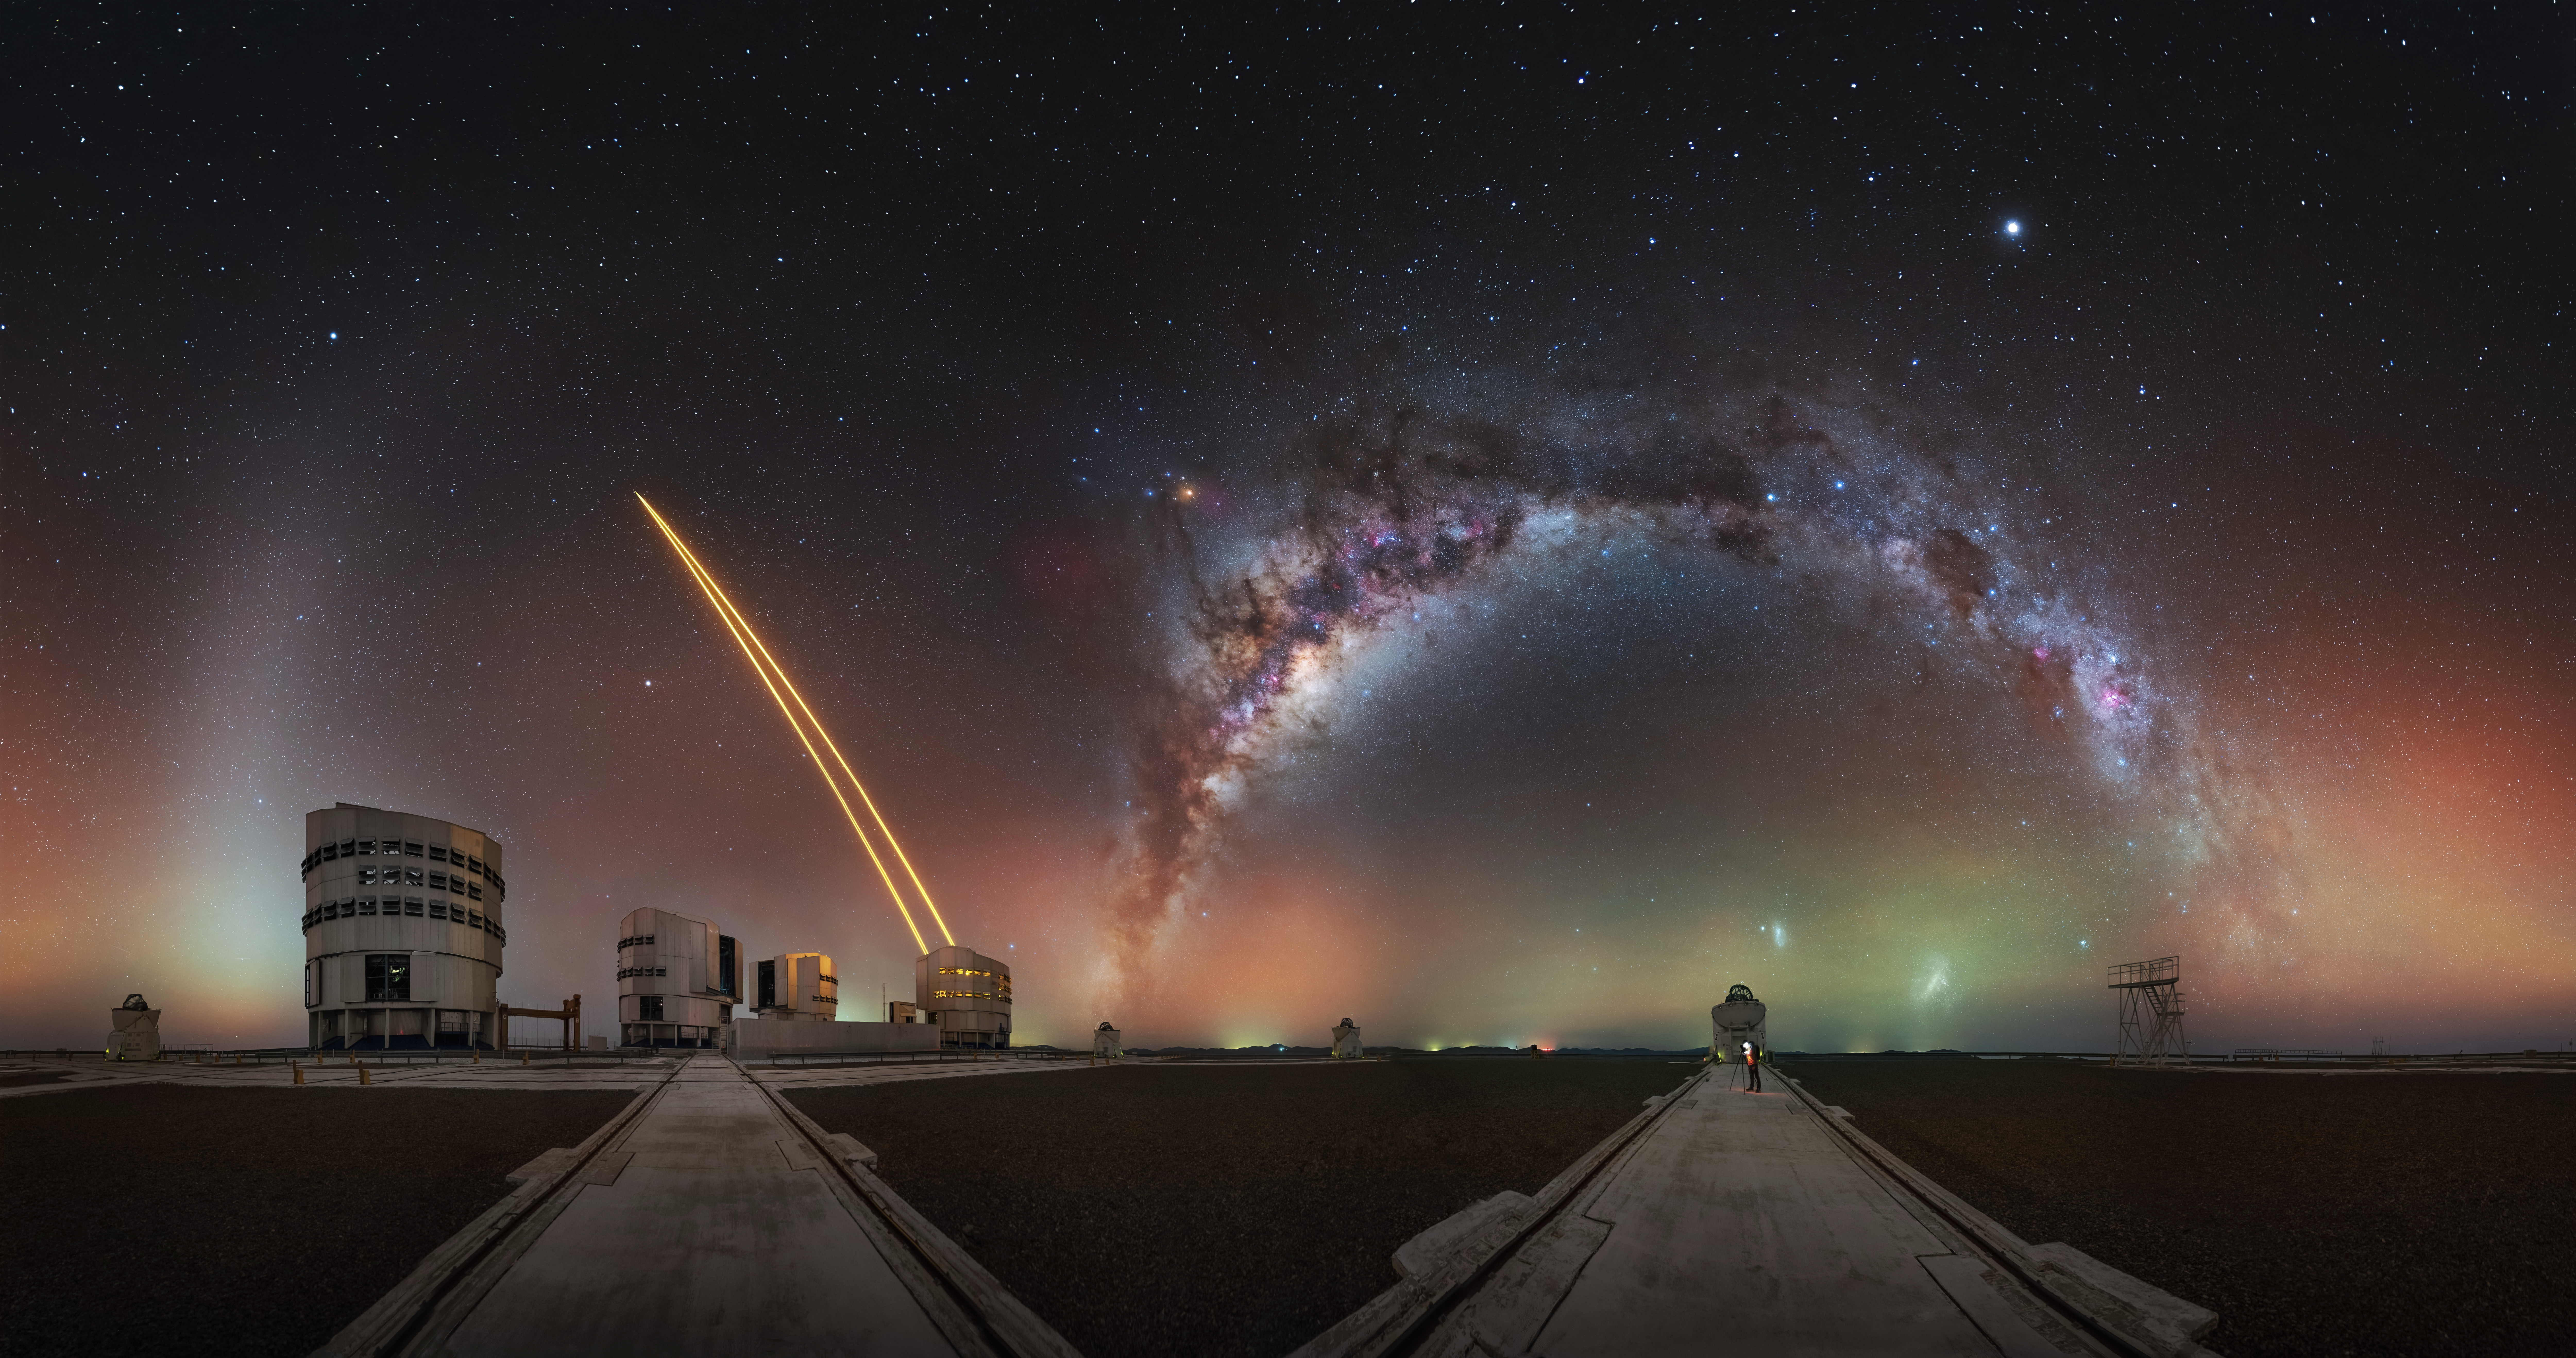

"I was completely overwhelmed..."

“ ...by the beauty of it all, to the point of forgetting everything around me,” says Julien Looten, a French astrophotographer. During his visit of ESO's Very Large Telescope in Cerro Paranal, Chile, he captured this extraordinary snapshot. Today’s Picture of the Week reveals the astonishing impression he gained of one of the world's darkest skies on Earth.

This 360-degree panorama shows the Milky Way arching above an Auxiliary Telescope of the VLT, with the two Magellanic Clouds next to it. The faint green and red shimmer along the horizon is airglow, light naturally emitted by the atmosphere and only visible under very dark skies. Adding to the scene, one of the Unit Telescopes of the VLT projects laser beams into the sky to correct for blurring caused by atmospheric turbulence. To the left, the zodiacal light can also be seen, stretching like a white brush into the sky.

“Coming from northern France, where the sky is often cloudy and spoiled by light pollution, the contrast upon arriving in Chile was breathtaking: a sky of absolute purity, free from artificial light, with the galactic bulge shining right at the zenith…” Julien says. “ESO gave us a truly unique opportunity, and that night will remain etched in our memory as one of the most beautiful of our lives.”

Credit: J. Looten/ESO